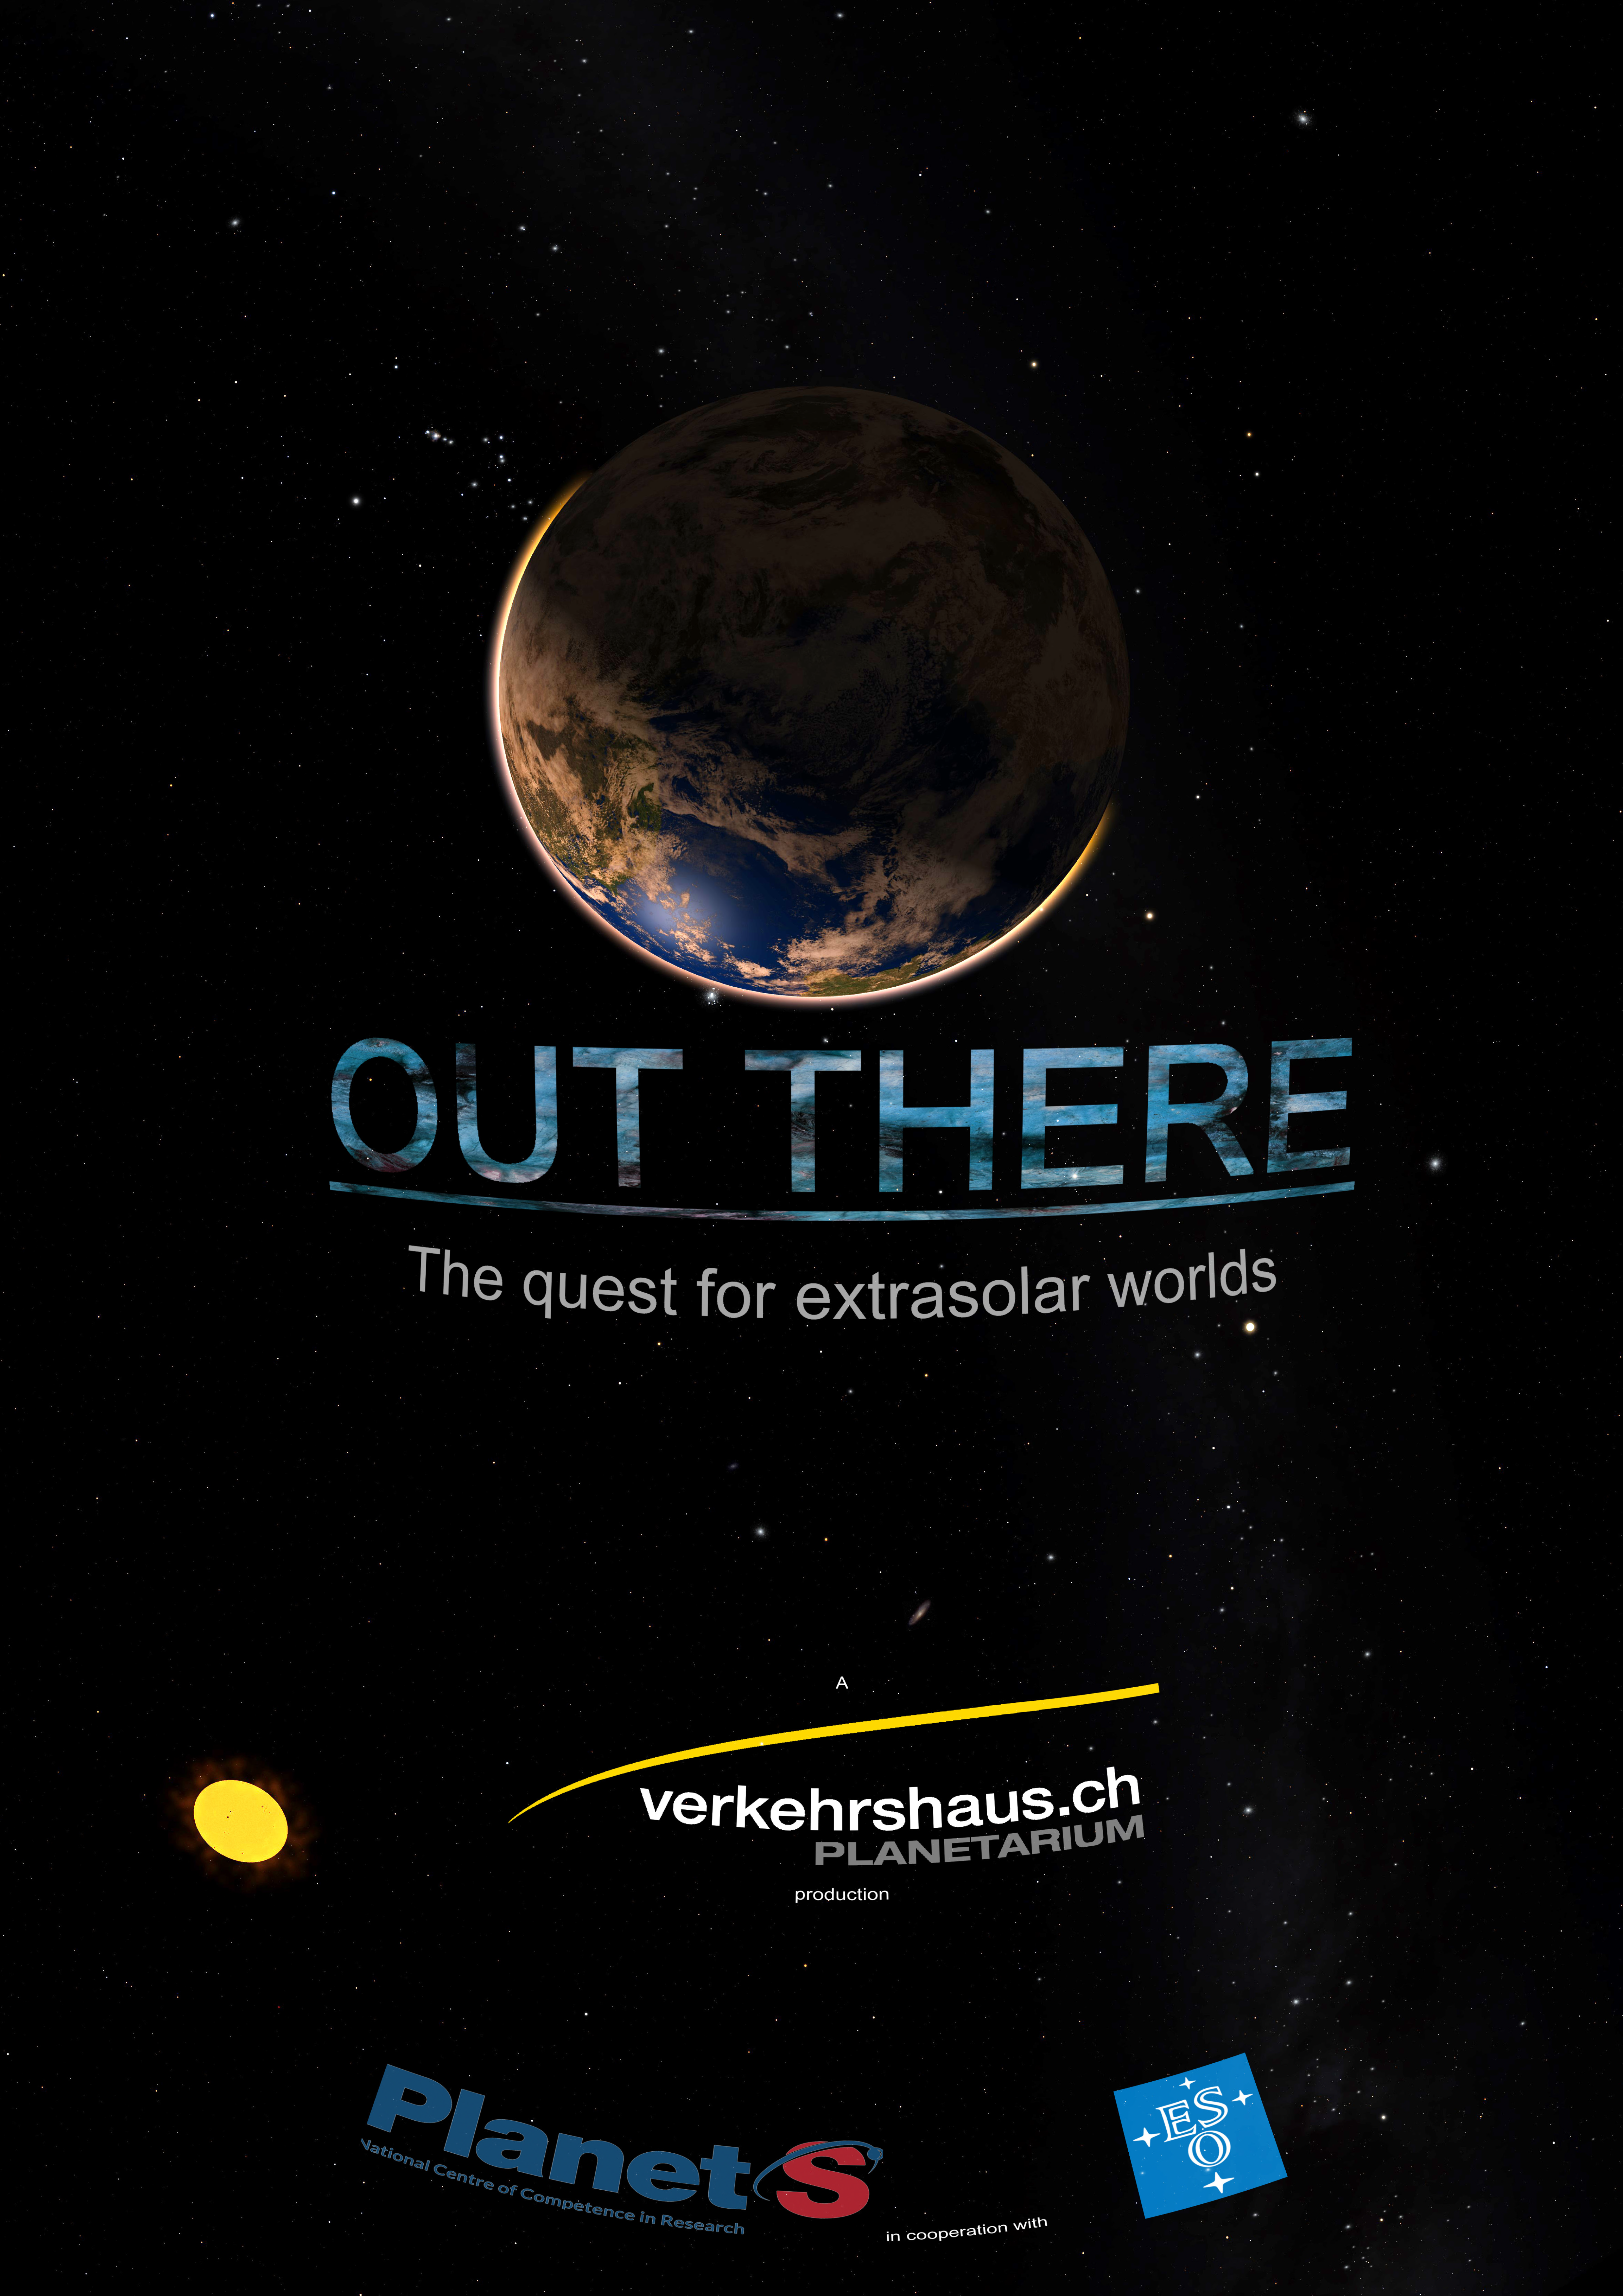

"Out There" poster (English version)

Credit: ESO